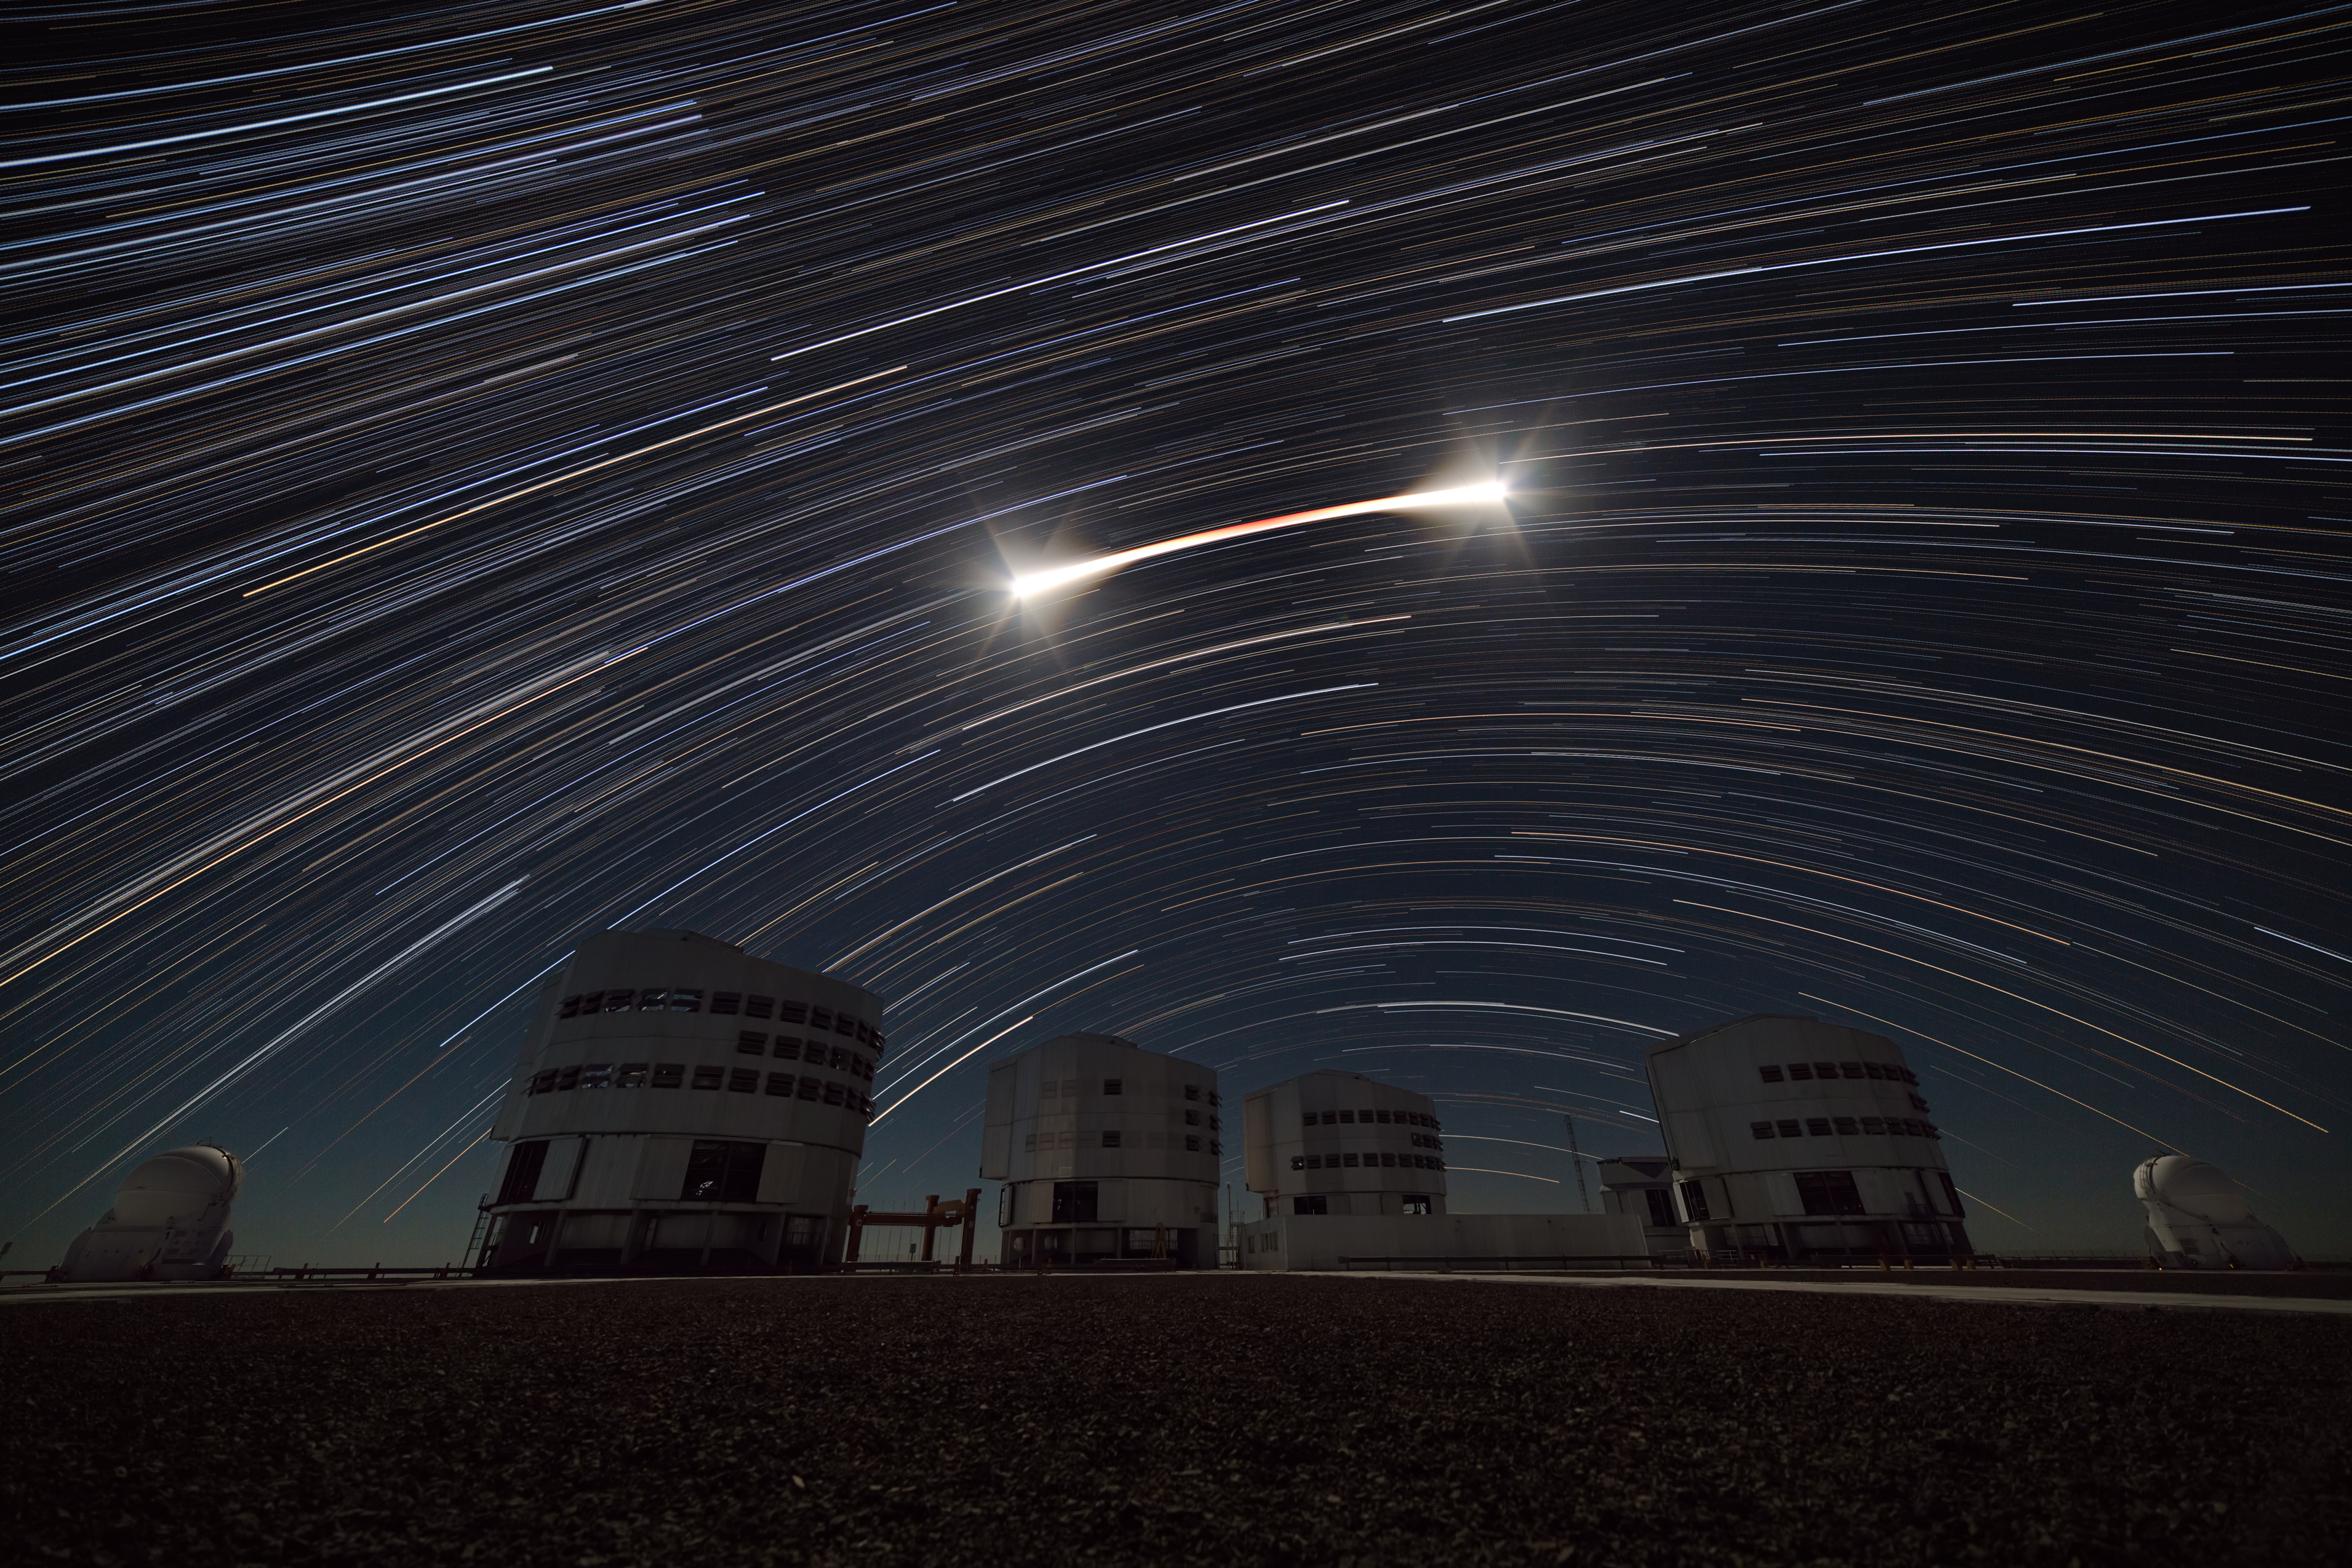

Lunar light over Paranal

In this Picture of the Week, a three hour long photographic sequence shows the path of a lunar eclipse over ESO’s Very Large Telescope (VLT) at Paranal, Chile. This eclipse, which took place on 20-21 January 2019, was visible from the Americas. As the Moon moves into the Earth’s shadow, it becomes darker and acquires a red hue. This reddening, which is due to sunlight being scattered by Earth’s atmosphere before reaching the Moon, can be seen in the middle of the trail. This trail, and those of the stars in the background, are due to the Earth’s rotation and are a ubiquitous feature in long exposure photographs of the night sky.

The stars above ESO’s telescopes can be seen clearly because of the high altitude at the Paranal mountain and the lack of light pollution from human settlements. But the bright lunar light can still disturb astronomical observations done in visible light. Astronomers therefore must take into account the position and phase of the Moon when planning and executing observations.

Fun fact: did you know that astronomers observed this lunar eclipse with the NASA/ESA Hubble Space Telescope to better understand possible signs of life on planets around other stars? Find out more about this in our ESOblog.

Credit: ESO/J. C. Muñoz-Mateos